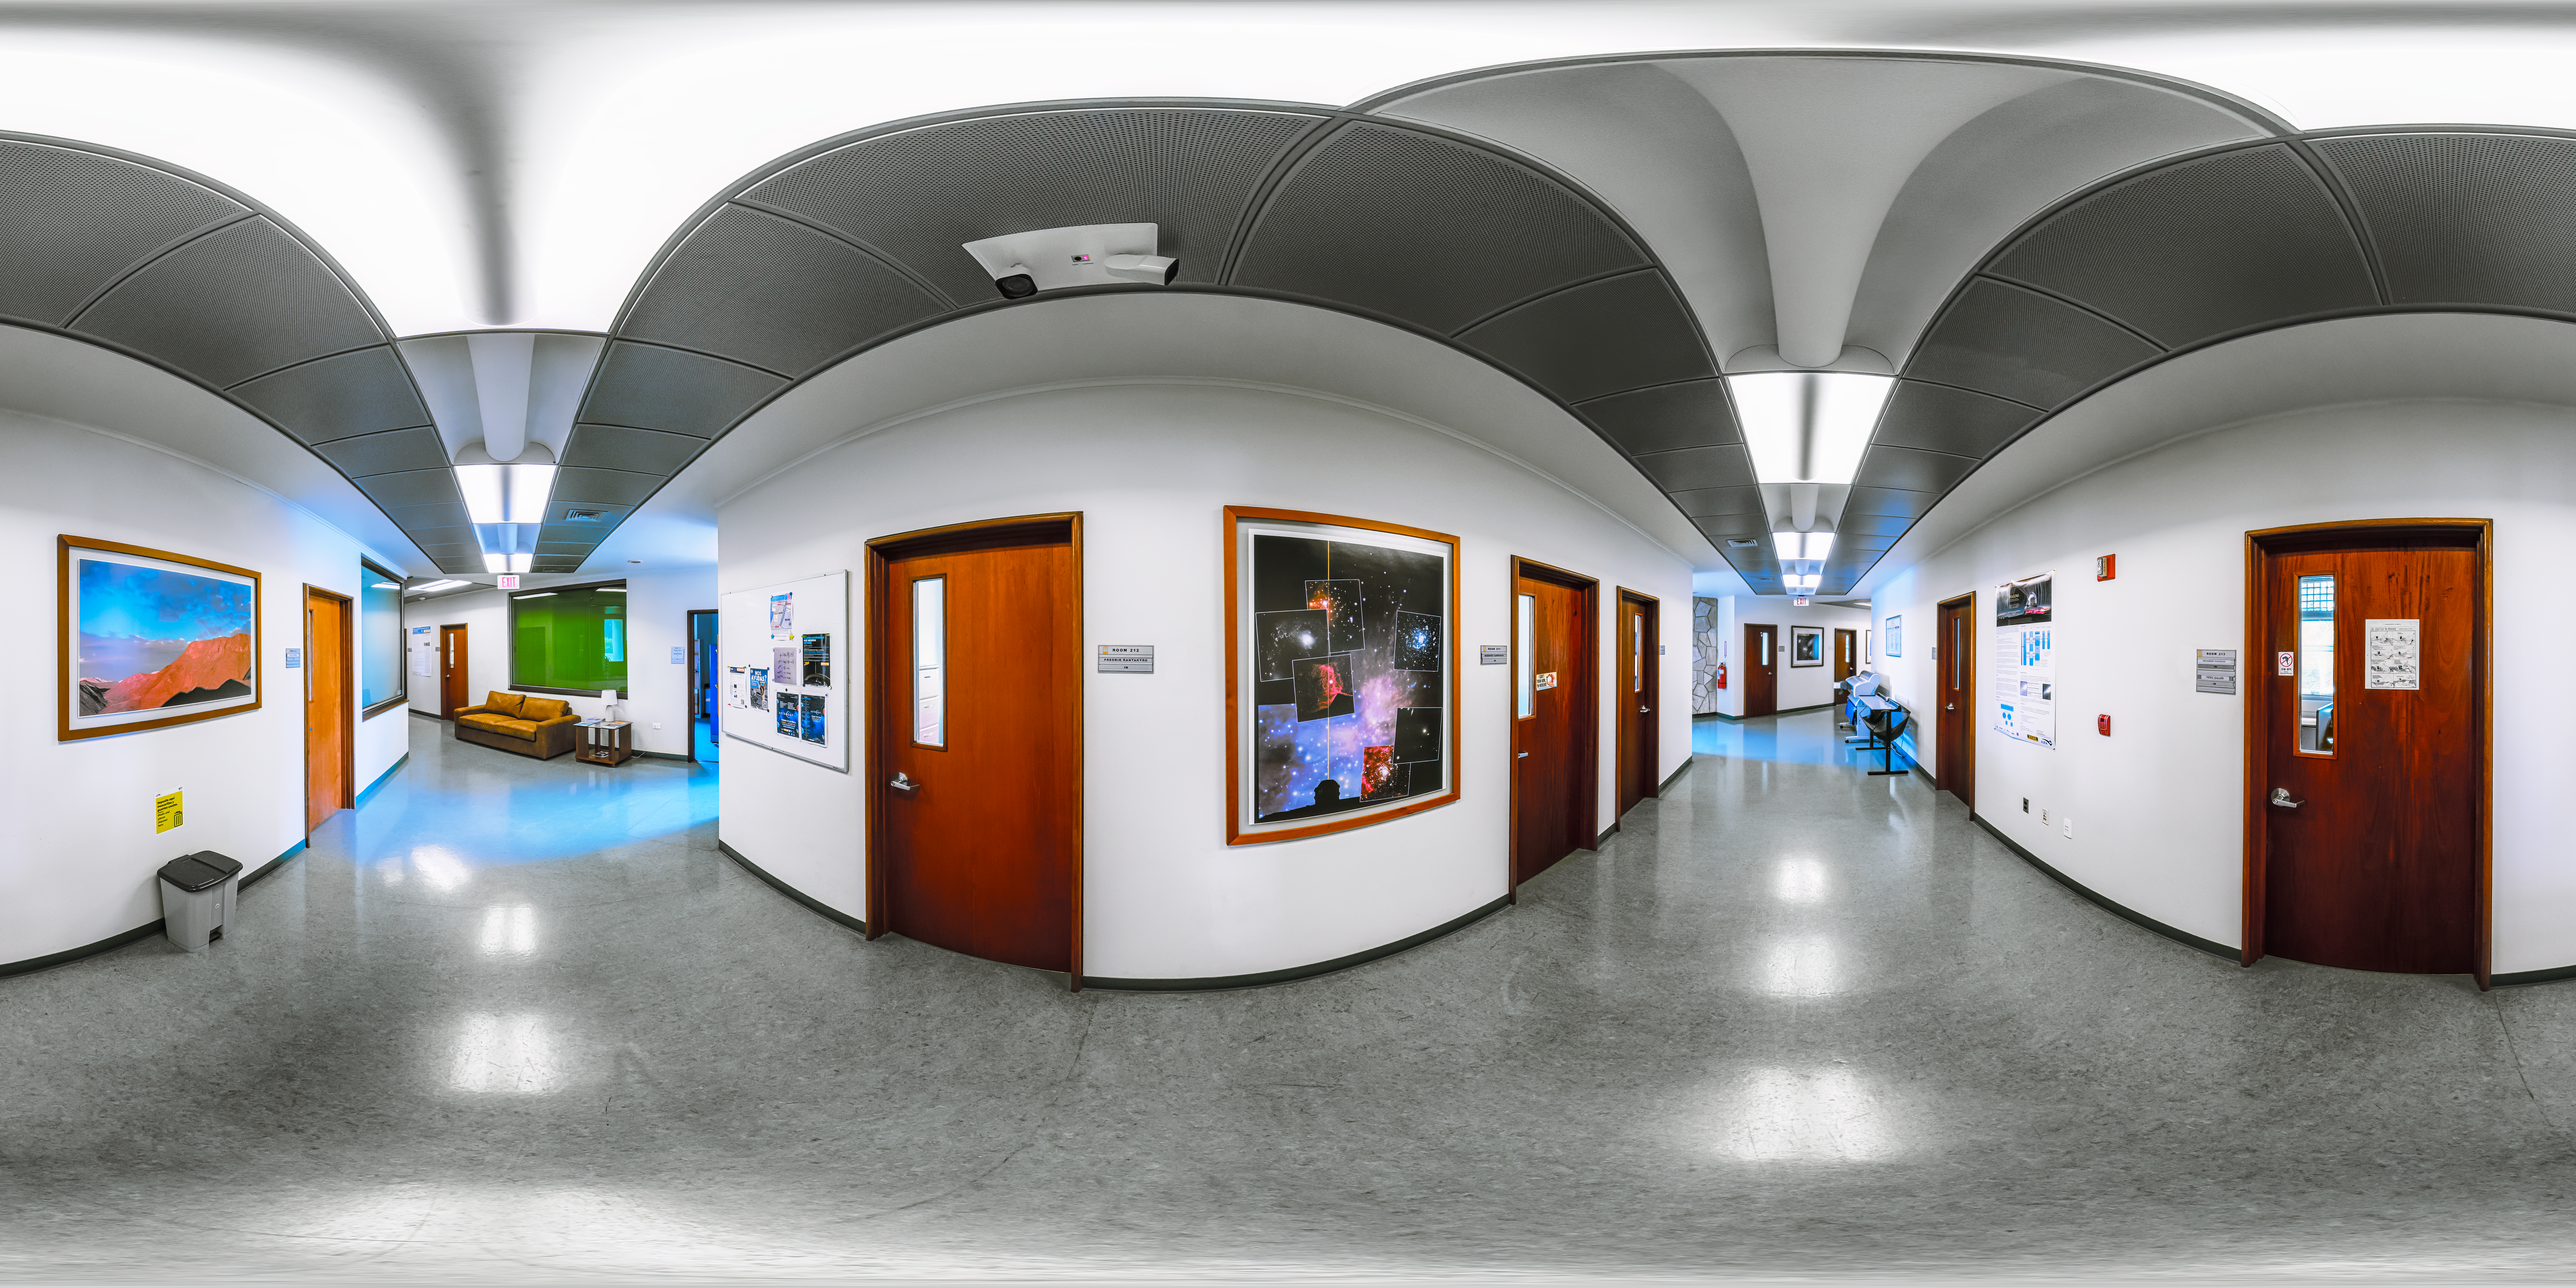

AURA Recinto Building B 2nd Deck Corridor 360 Panorama

A 360 panorama view of the AURA Recinto Building B 2nd Deck Corridor in La Serena, Chile.

Credit: NOIRLab/NSF/AURA/P. Horálek